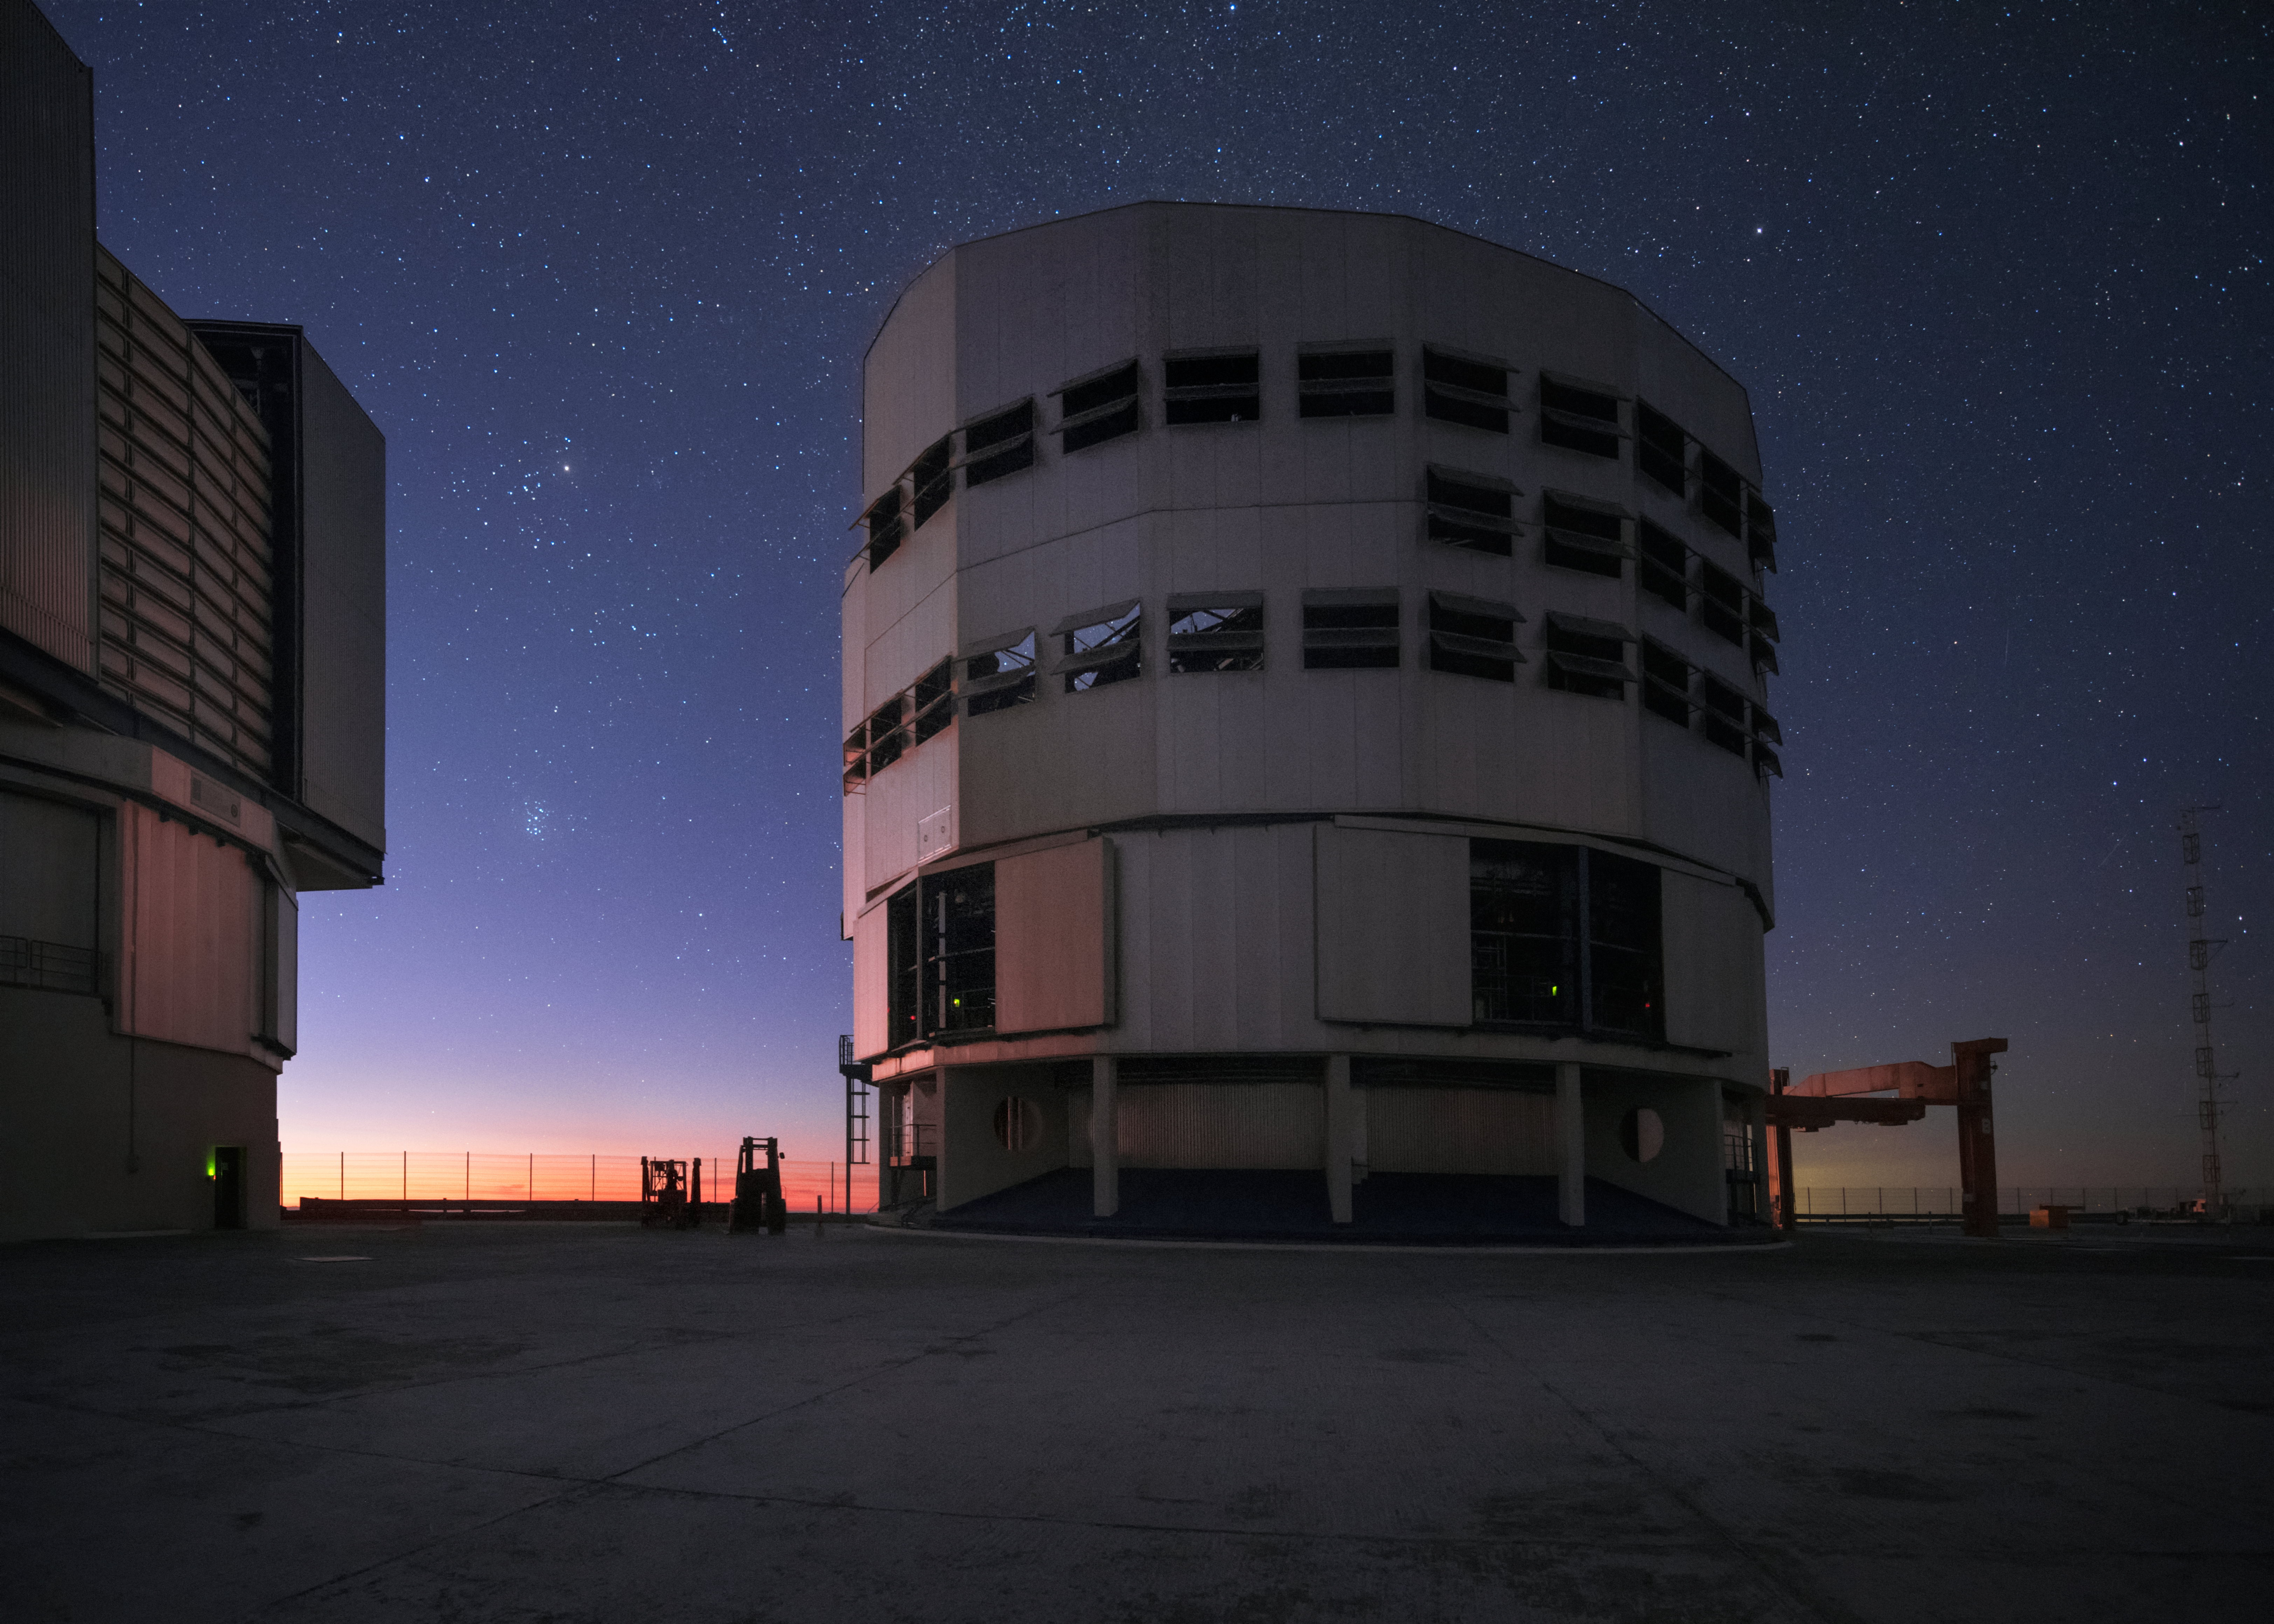

Reverse Unit Telescope

ESO's Very Large Telescope at Paranal Observatory in Chile is comprised of four large Unit Telescopes (UTs), and some smaller Auxiliary Telescopes. This image shows a couple of the UTs, one facing away. As the sun sets at Paranal, their mission begins.

Credit: ESO/Y. Beletsky